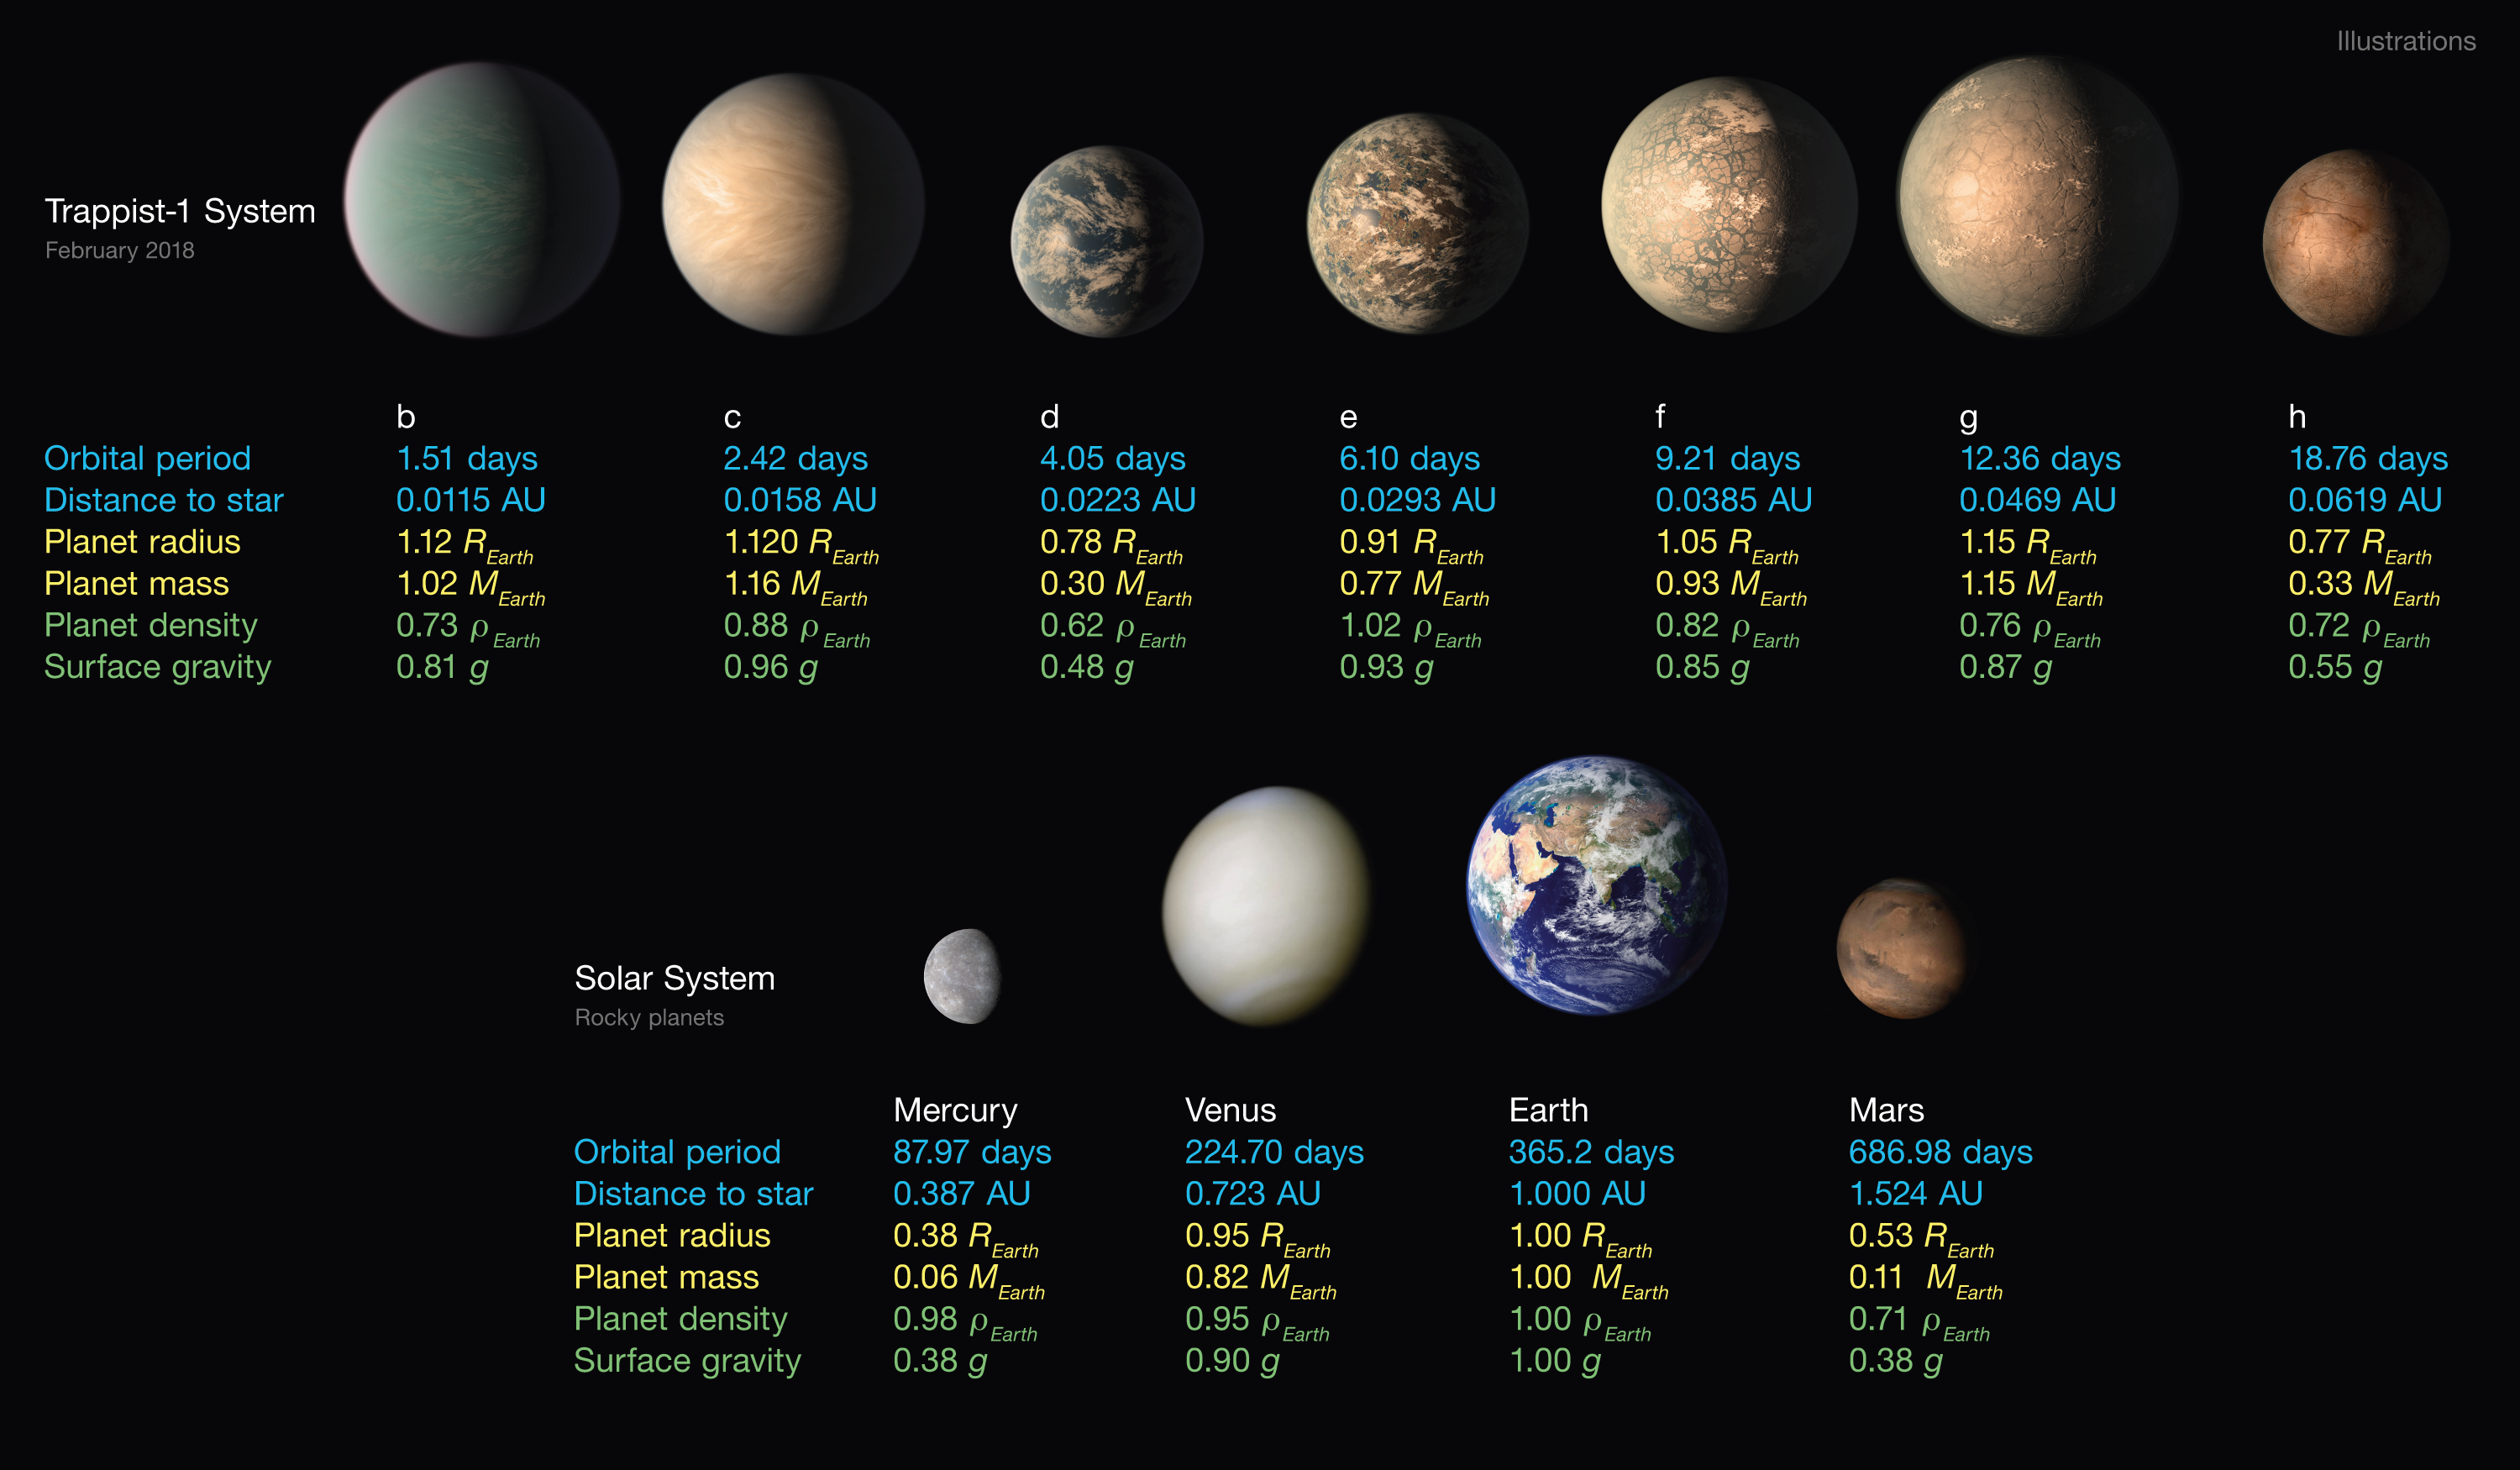

Properties of the seven TRAPPIST-1 planets

This infographic lists the main properties of the seven TRAPPIST-1 planets, along with the four innermost planets in the Solar System at the same scale.

Credit: NASA/JPL-Caltech/R. Hurt, T. Pyle (IPAC)